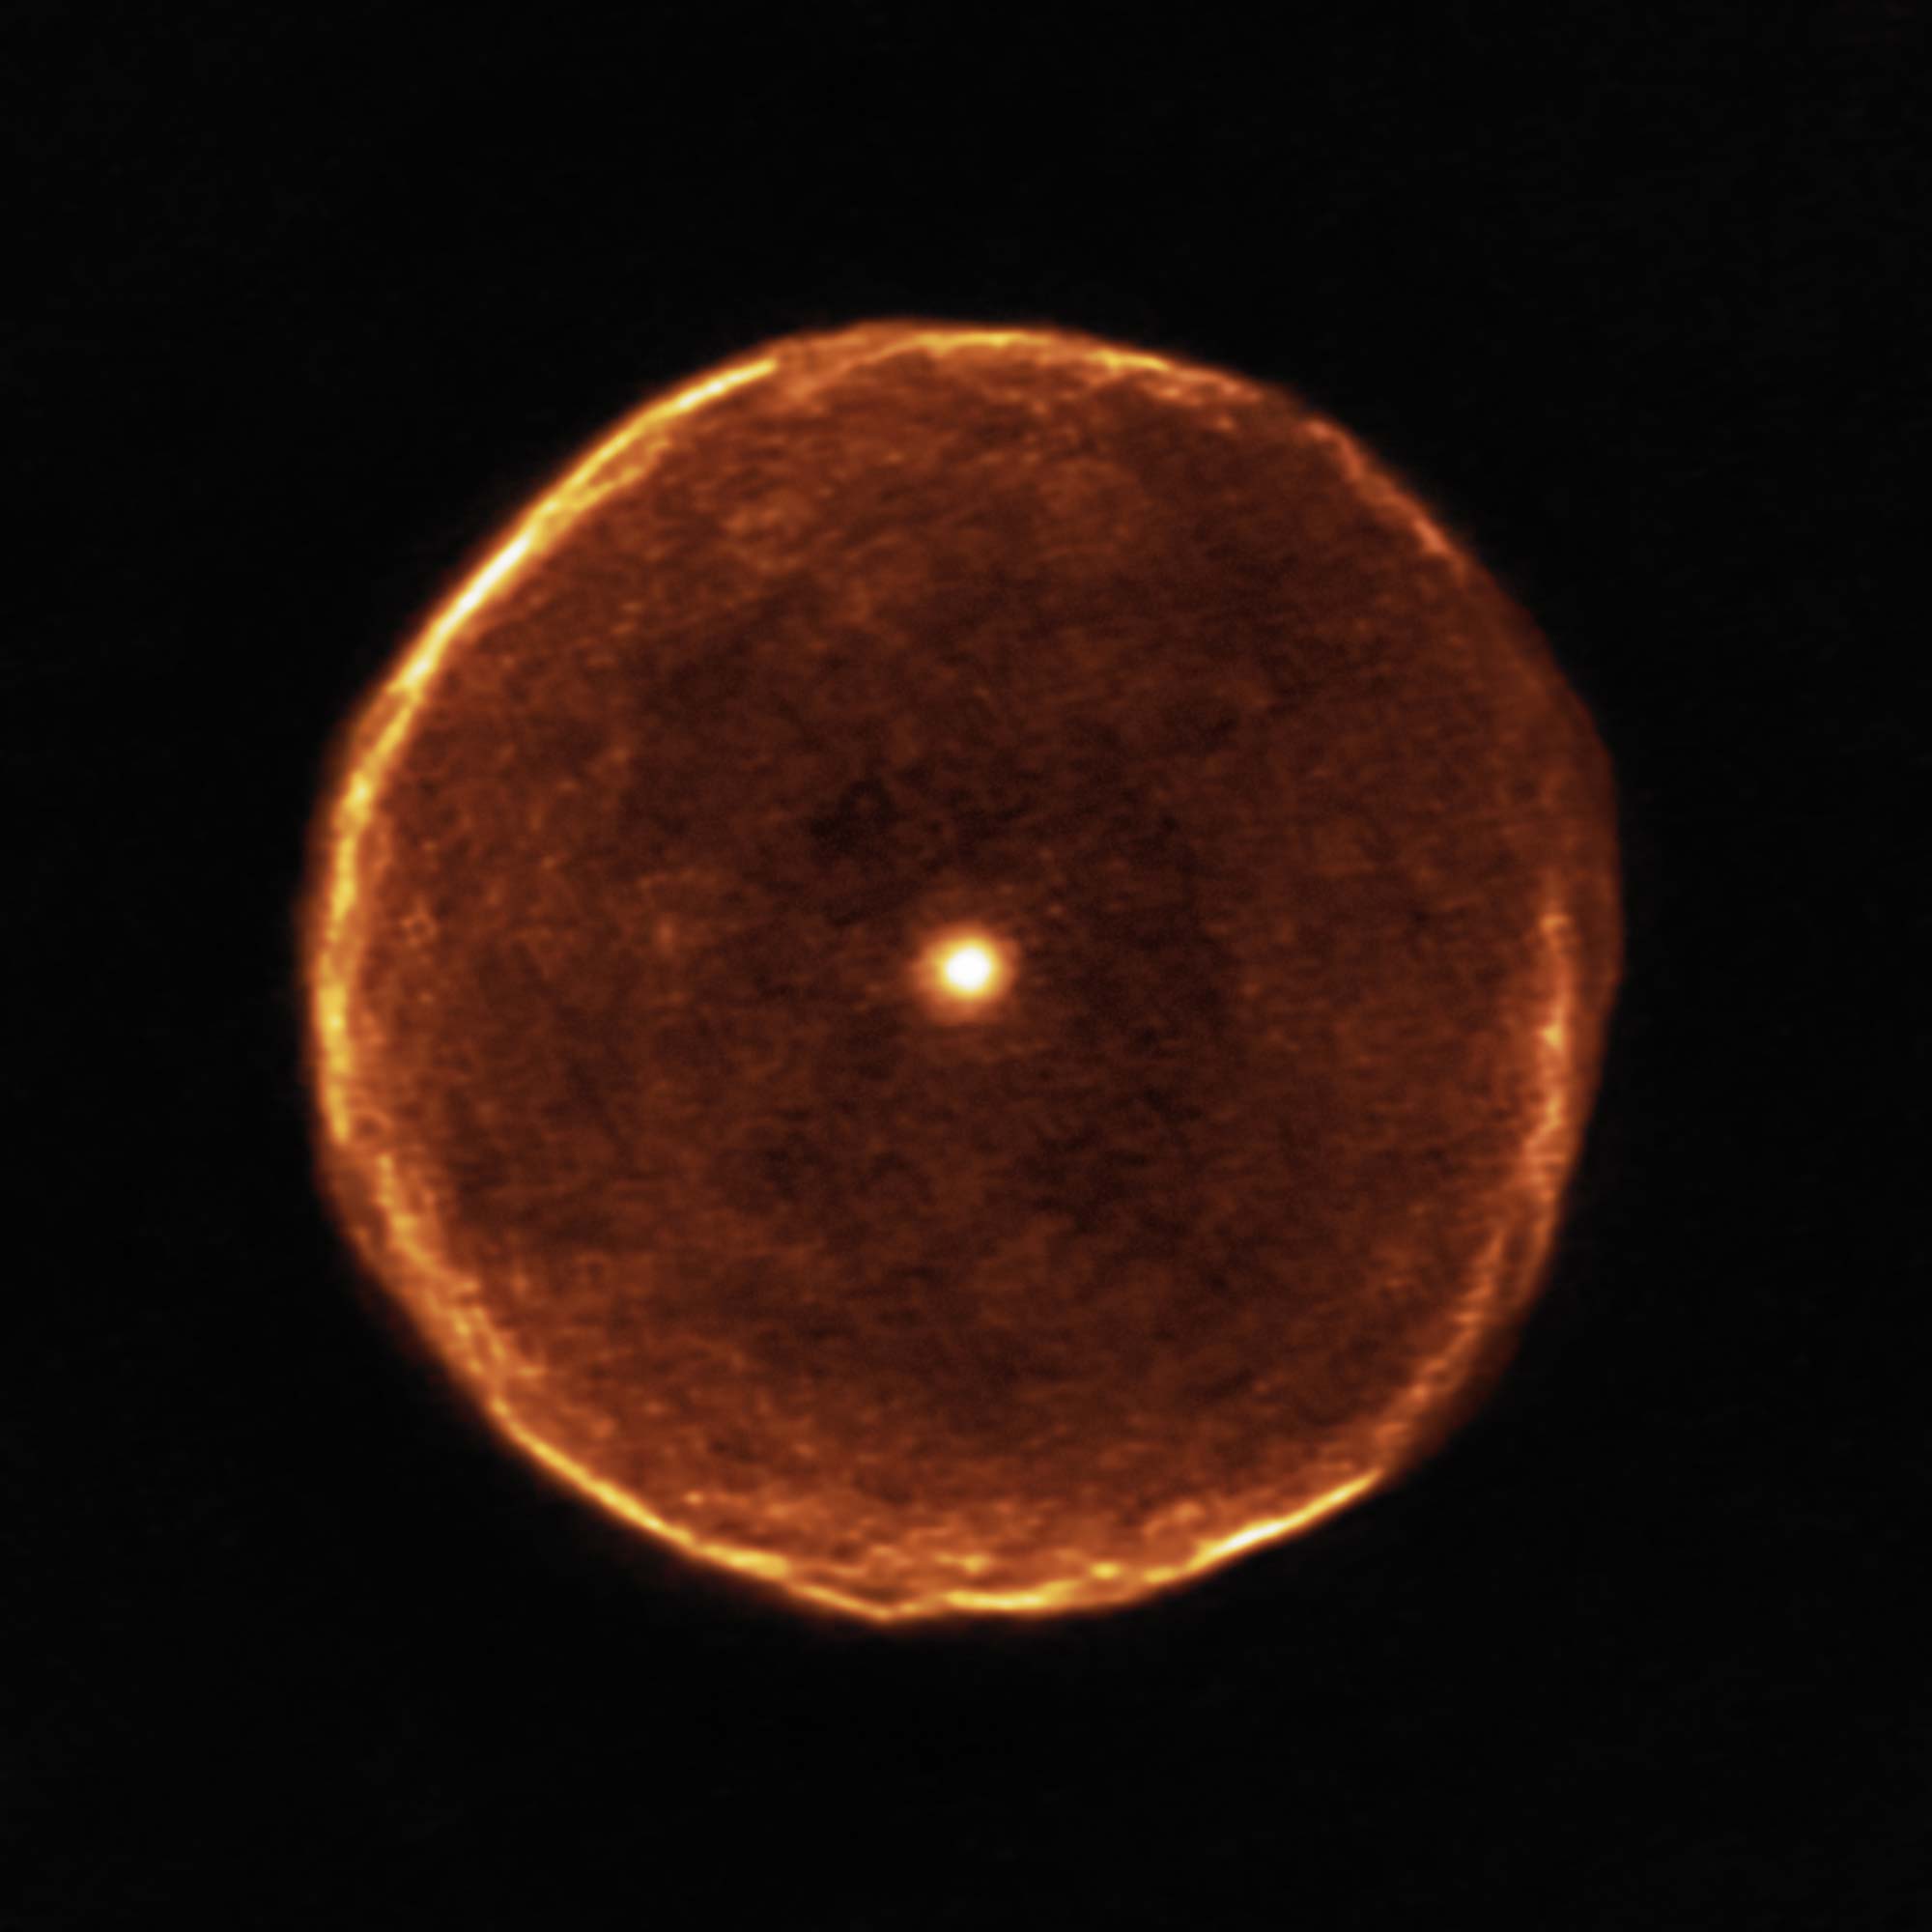

Delicate bubble of expelled material around the cool red star U Antliae

This ALMA image reveals much finer structure in the U Antliae shell than has previously been possible. Around 2700 years ago, U Antliae went through a short period of rapid mass loss. During this period of only a few hundred years, the material making up the shell seen in the new ALMA data was ejected at high speed. Examination of this shell in further detail also shows some evidence of thin, wispy clouds known as filamentary substructures.

Credit: ALMA (ESO/NAOJ/NRAO)/F. Kerschbaum